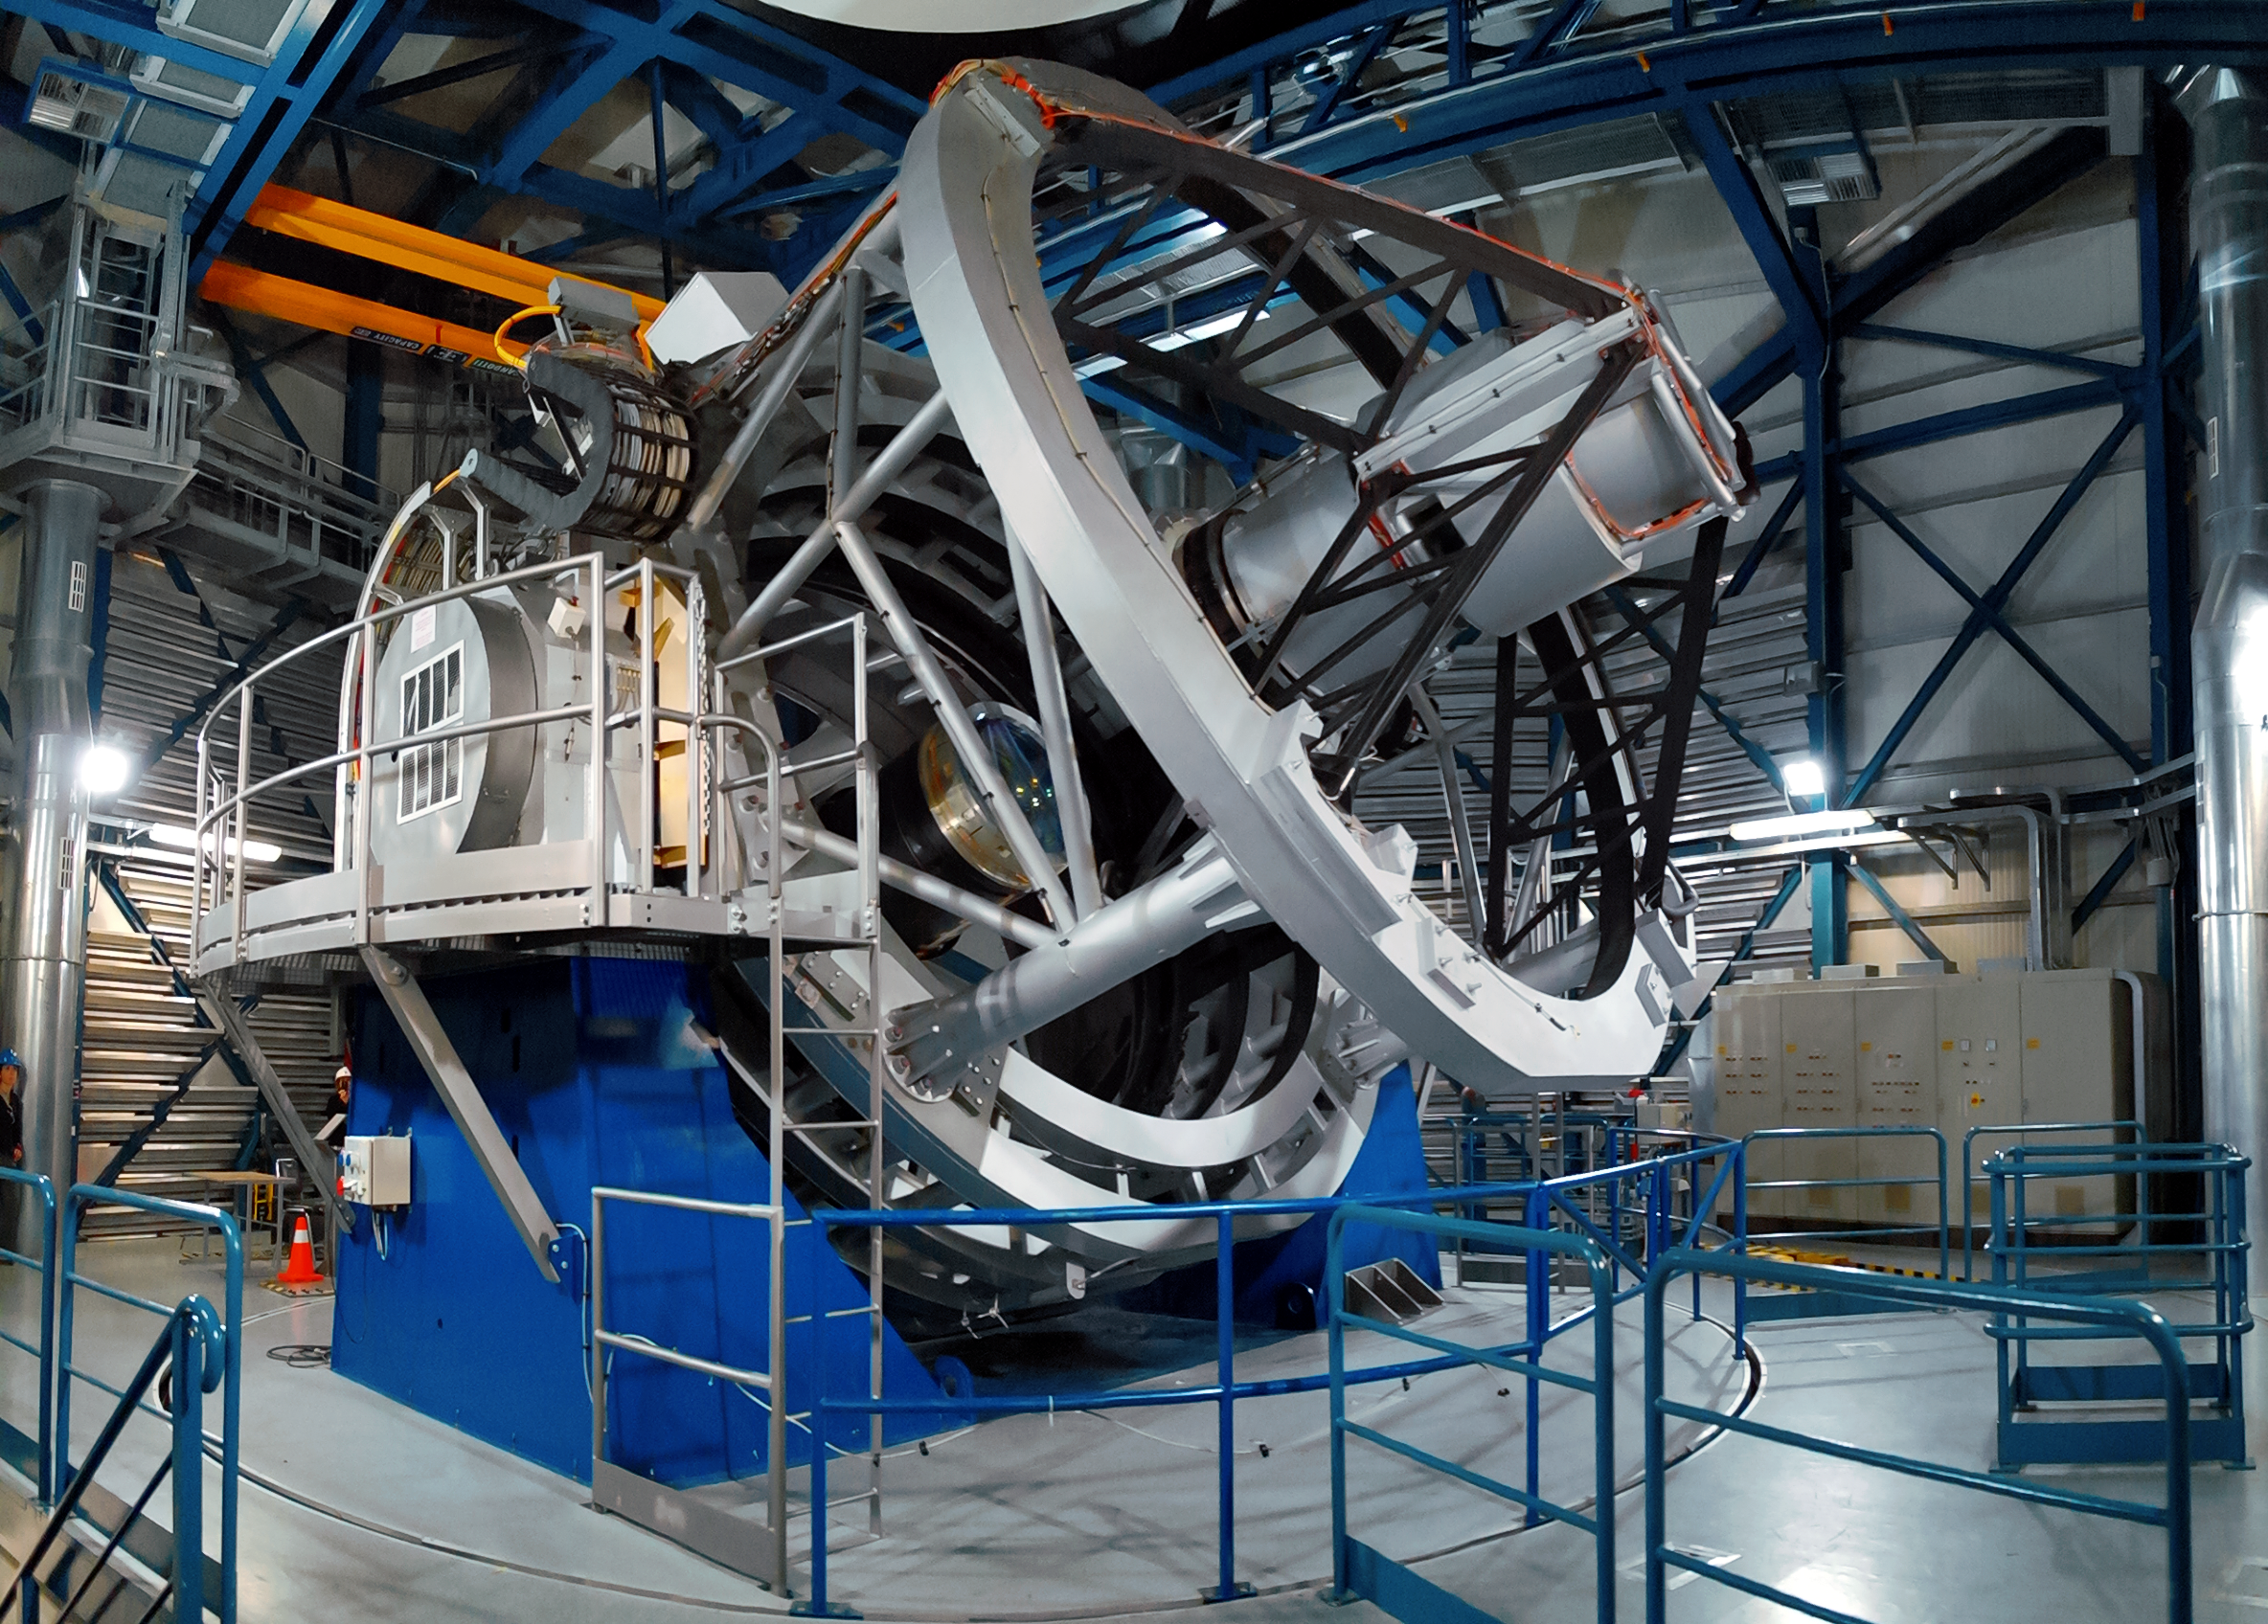

The Visible and Infrared Survey Telescope for Astronomy

VISTA ― the Visible and Infrared Survey Telescope for Astronomy ― is part of ESO’s Paranal Observatory. It works at near-infrared wavelengths and is the world’s largest survey telescope.

Credit: A. Tyndall/ESO